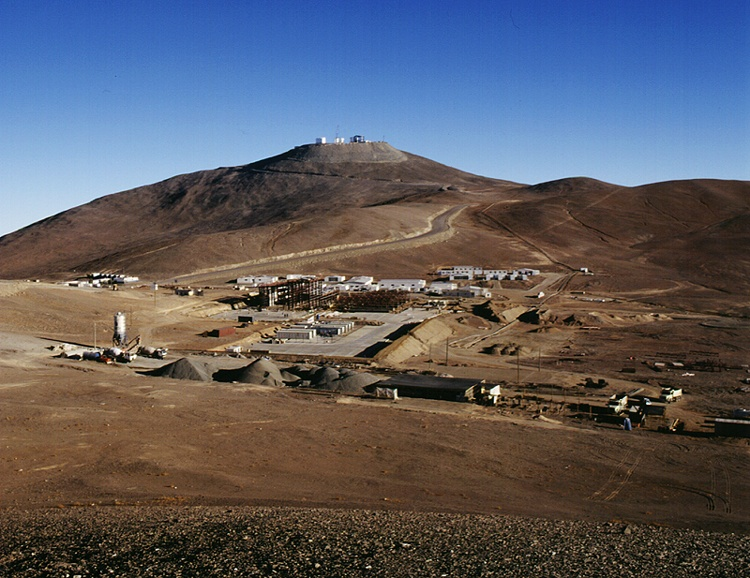

The Paranal site

General view of the Paranal site, as seen towards the west, with the construction areas of the various auxiliary facilities, in particular the maintenance building, and the basecamp in the foreground.

Credit: ESO